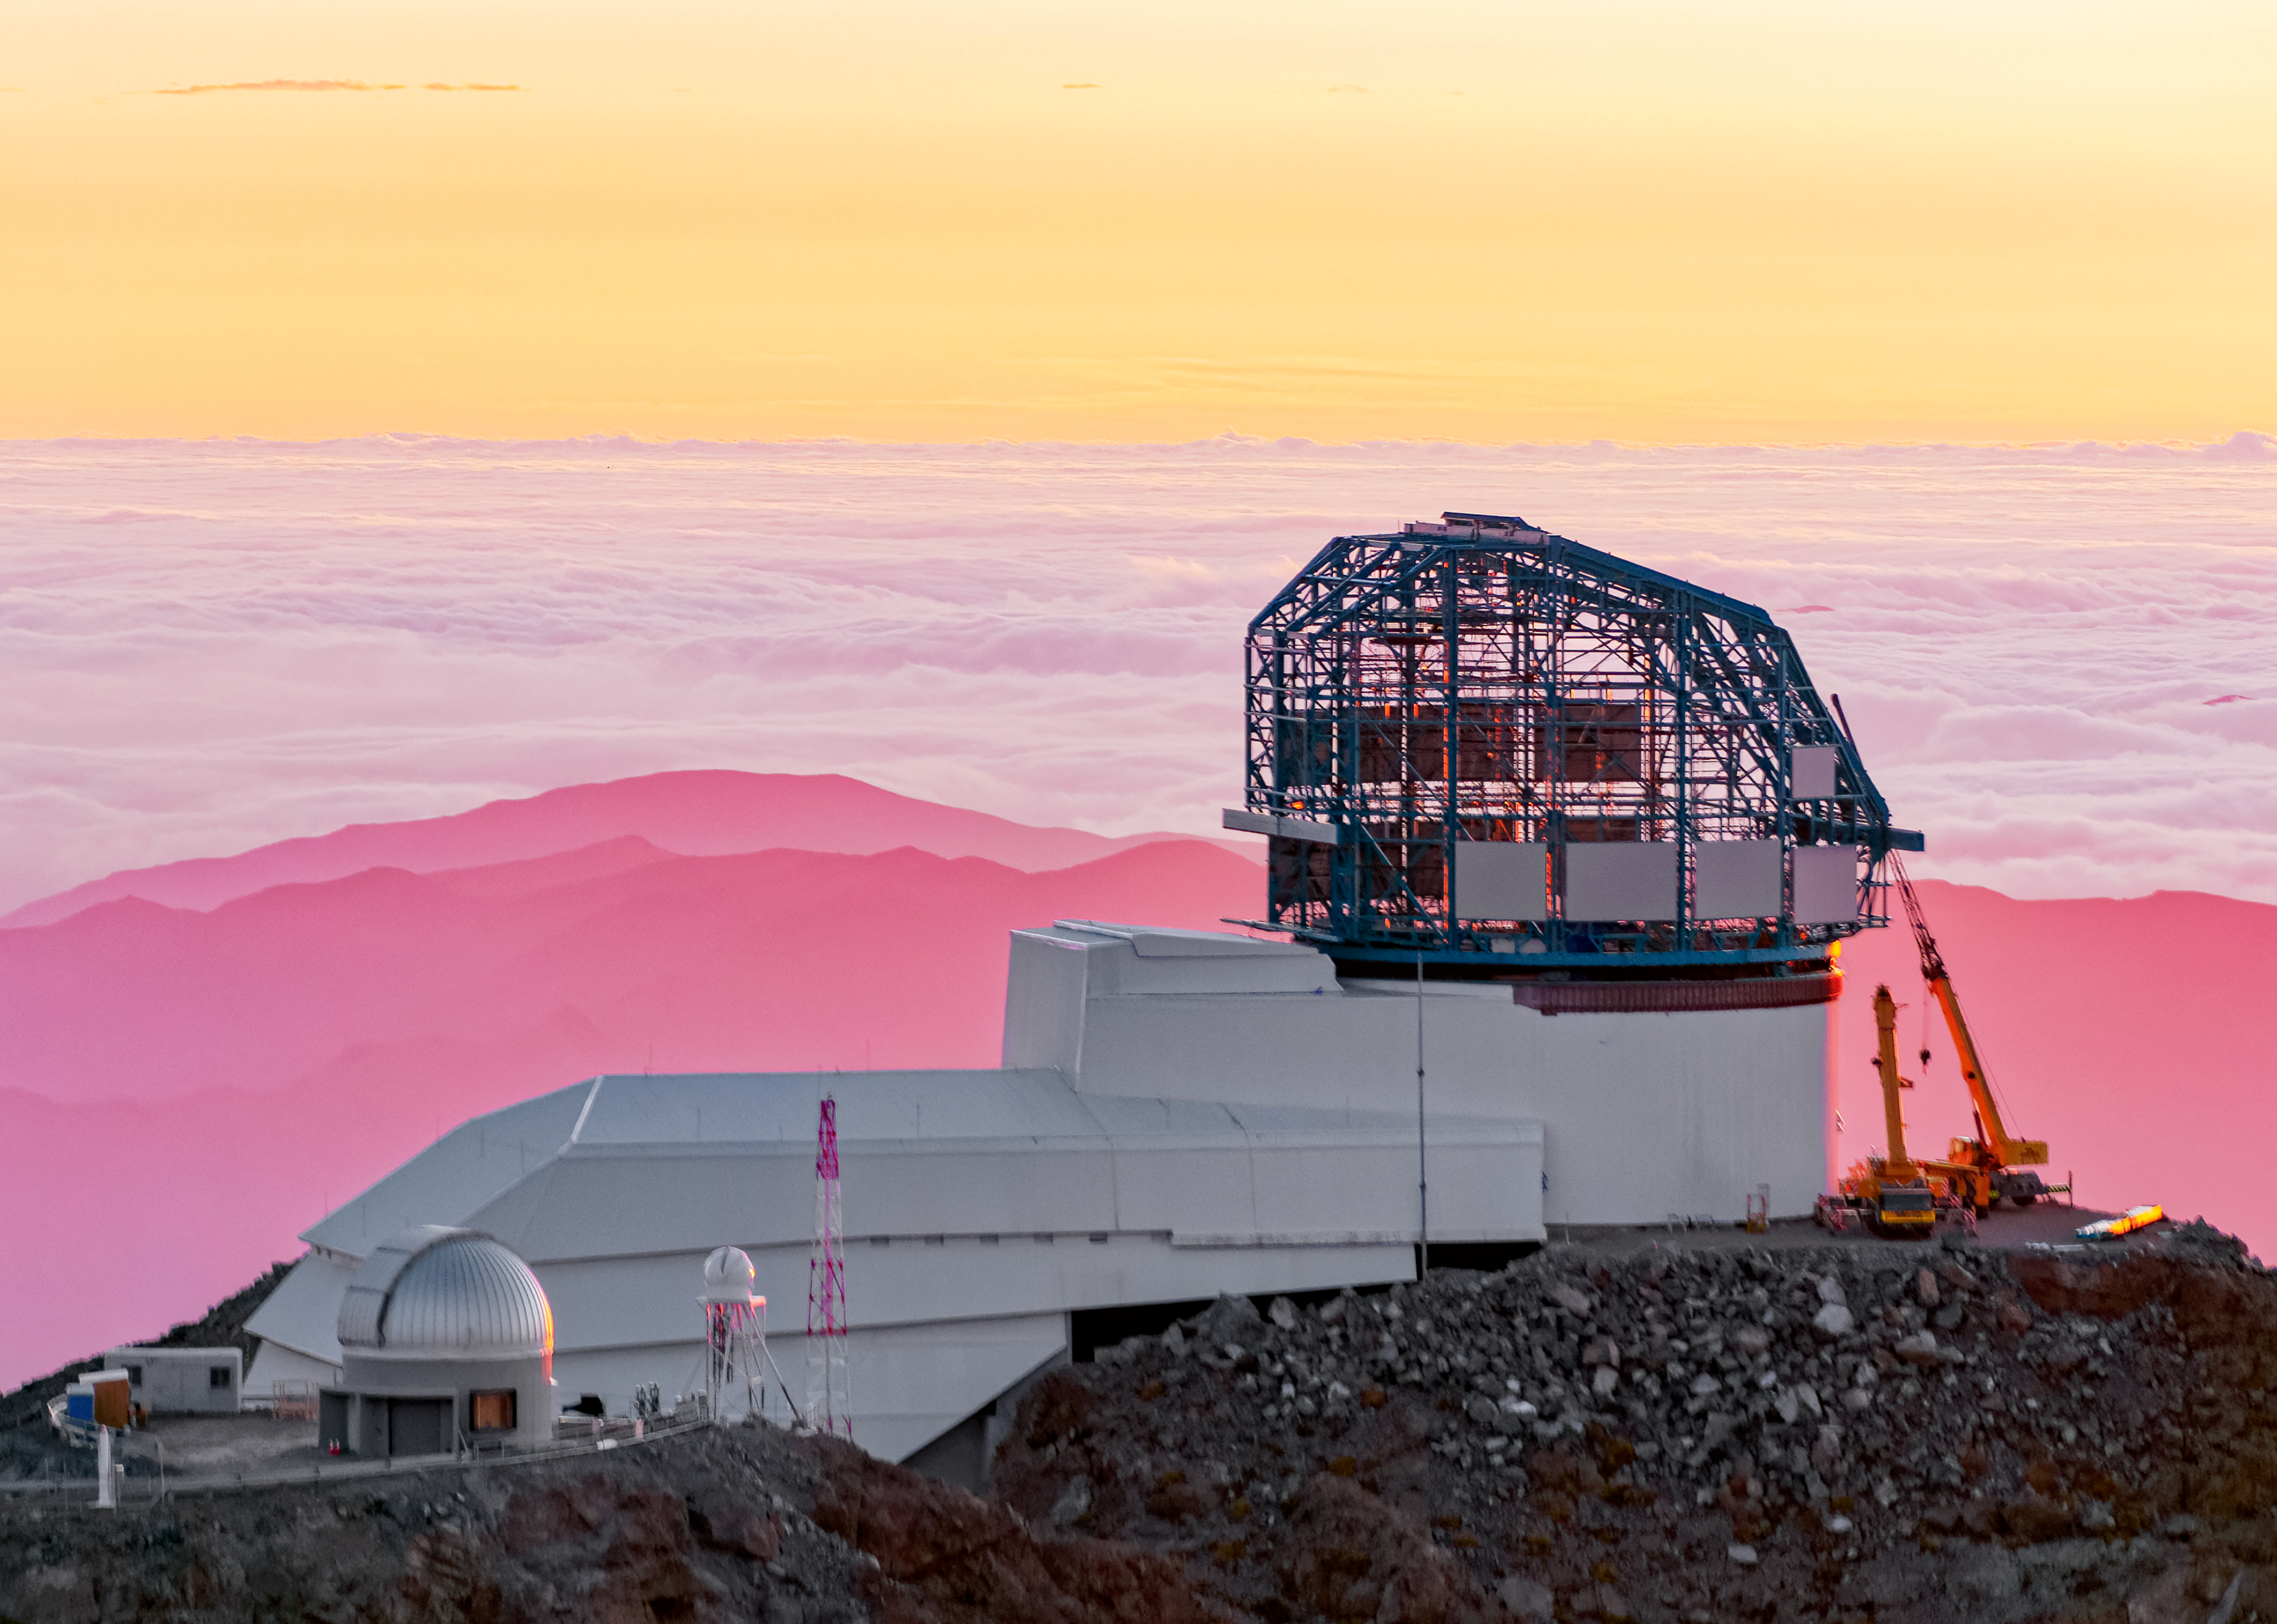

LSST at Sunset

LSST at sunset

Credit: W O'Mullane/Rubin Observatory/NSF/AURA